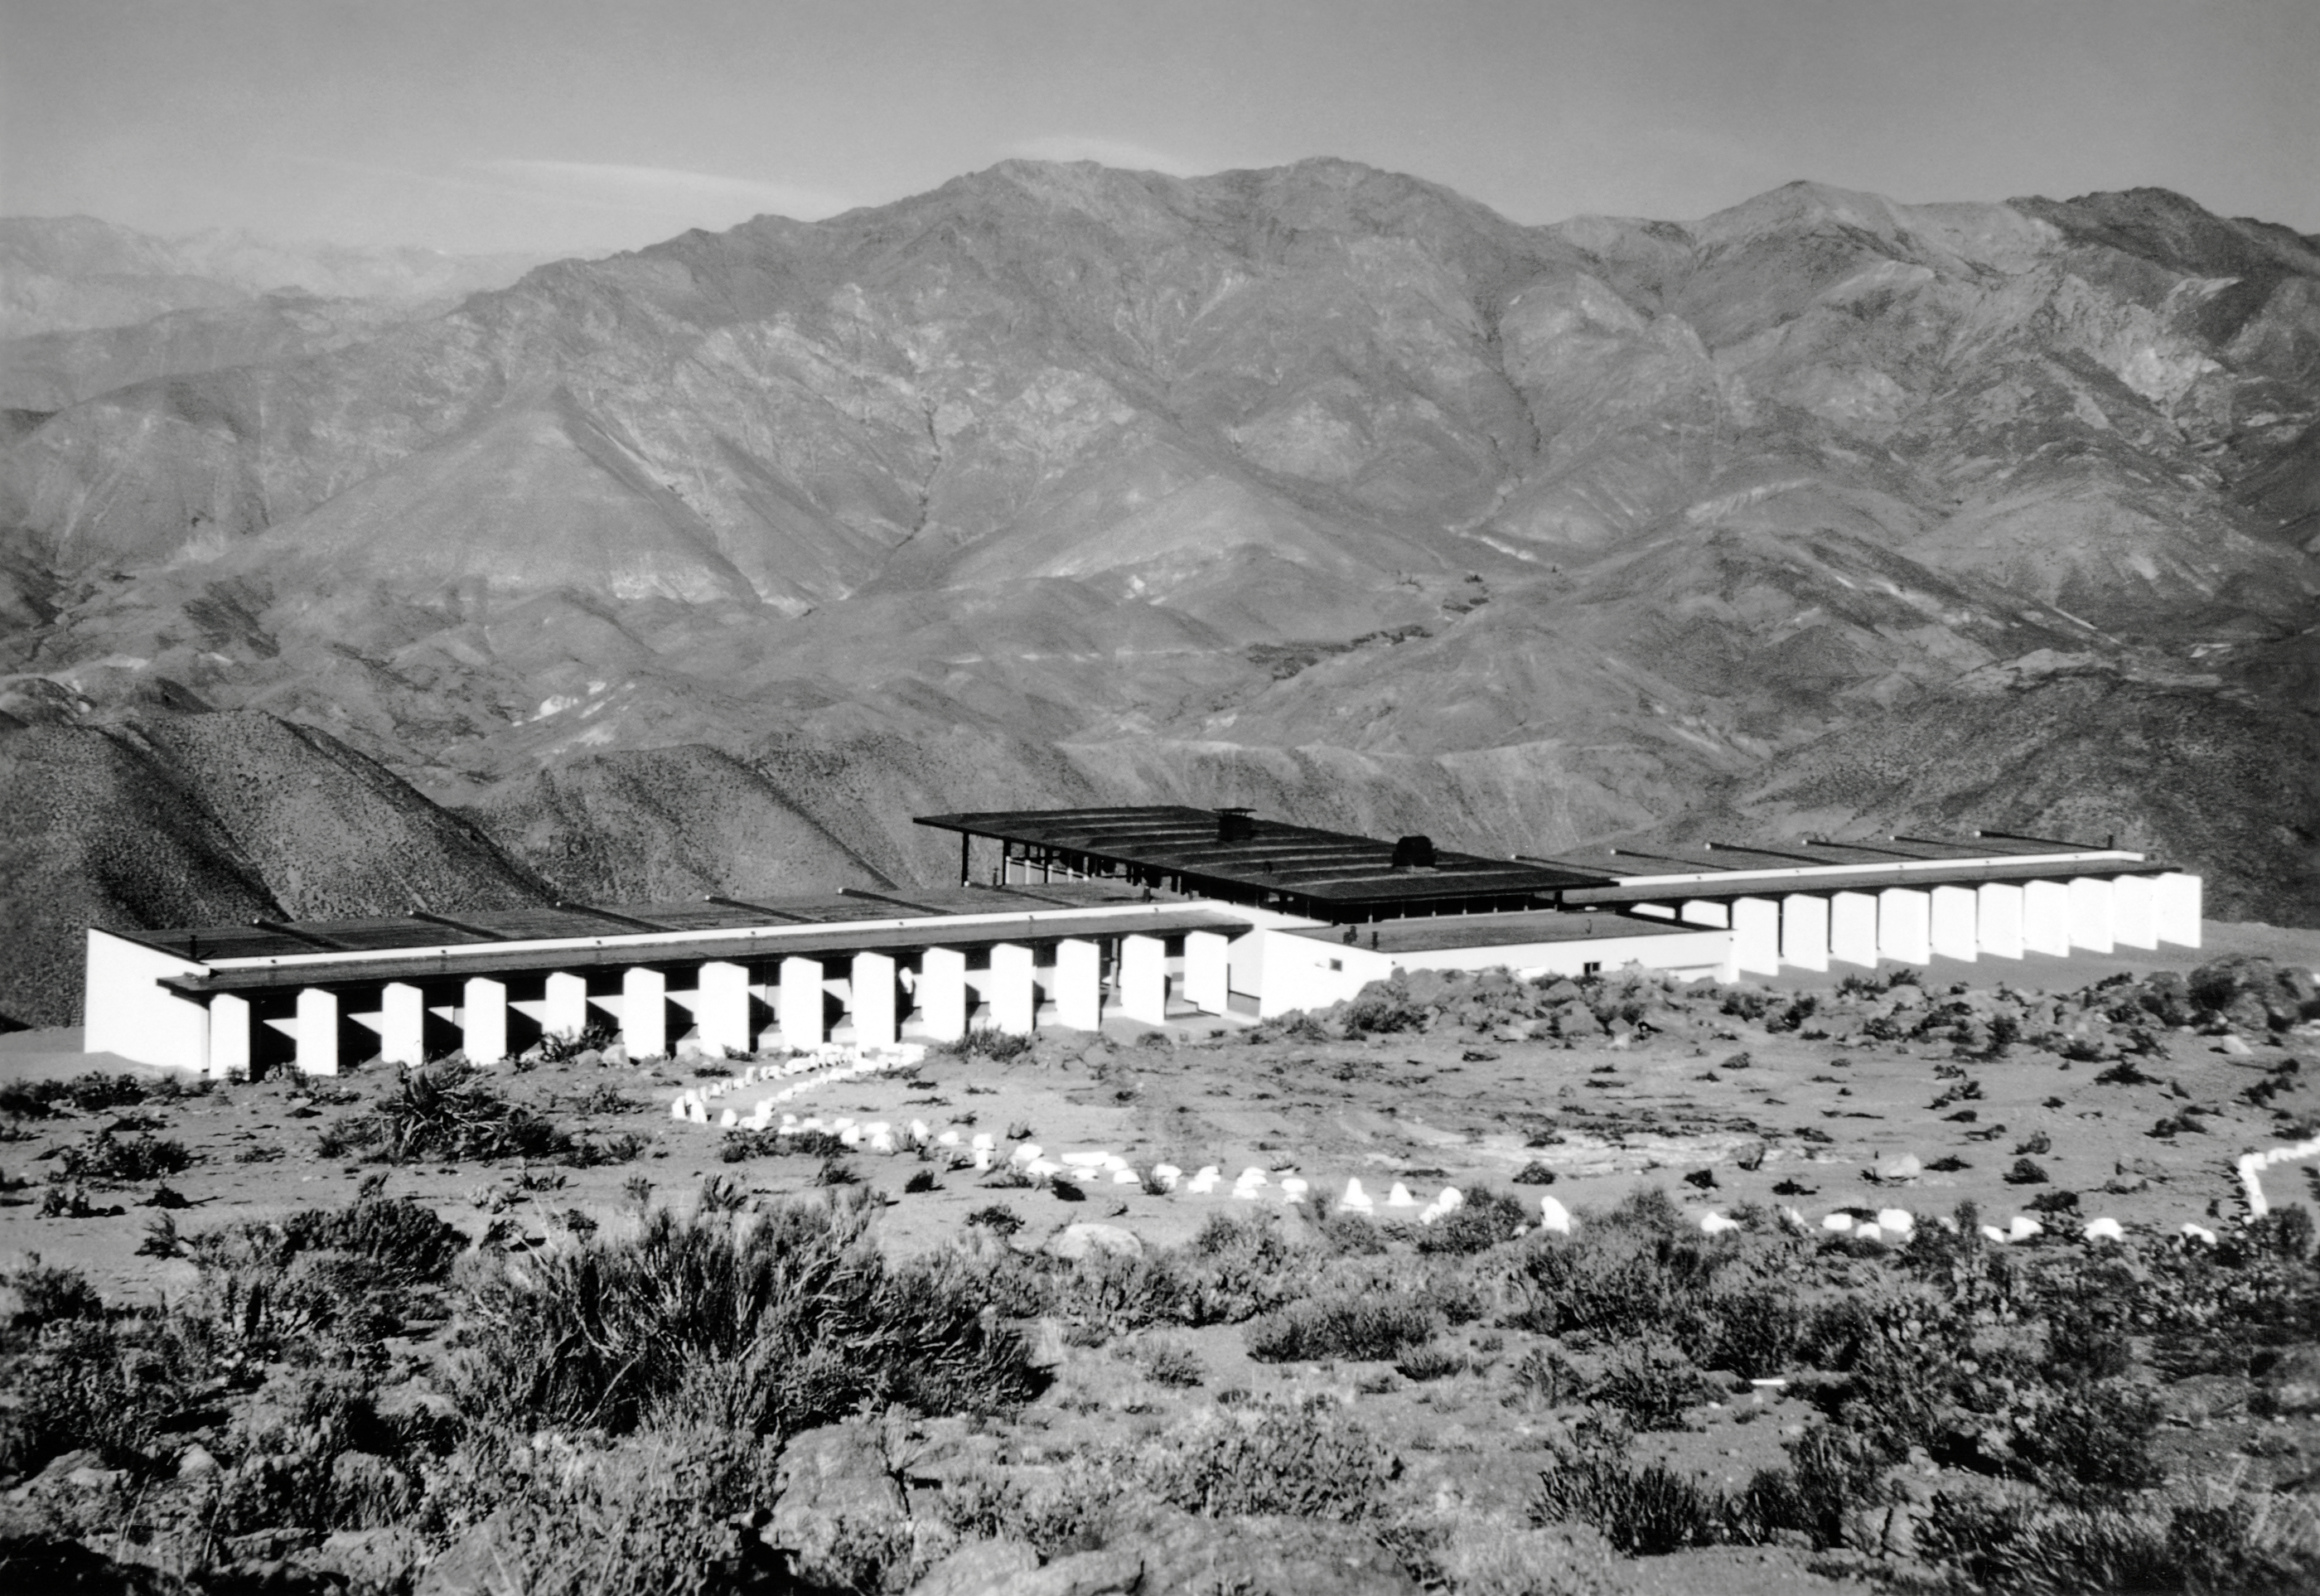

Dormitory at CTIO

The dormitory at Cerro Tololo Inter-American Observatory.

Credit: NOIRLab/AURA/NSF